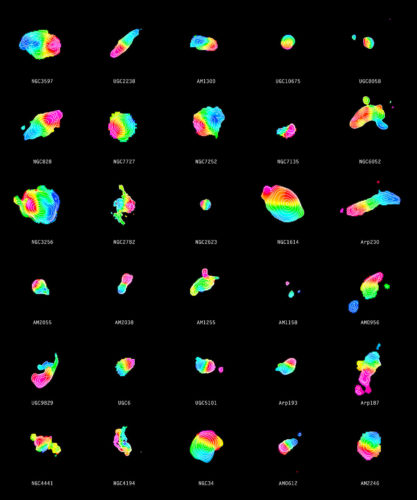

Distribution of molecular gas in 30 merging galaxies

Each of the colourful objects in this image illustrates one of 30 merging galaxies. The contours in the individual galaxies show the signal strength from carbon monoxide while the colour represents the motion of gas. Gas that is moving away from us appears red while the blue colour shows gas that is approaching. The contours together with the transition from red to blue indicate a gaseous disc that is rotating about the centre of the galaxy.

Credit: ALMA (ESO/NAOJ/NRAO)